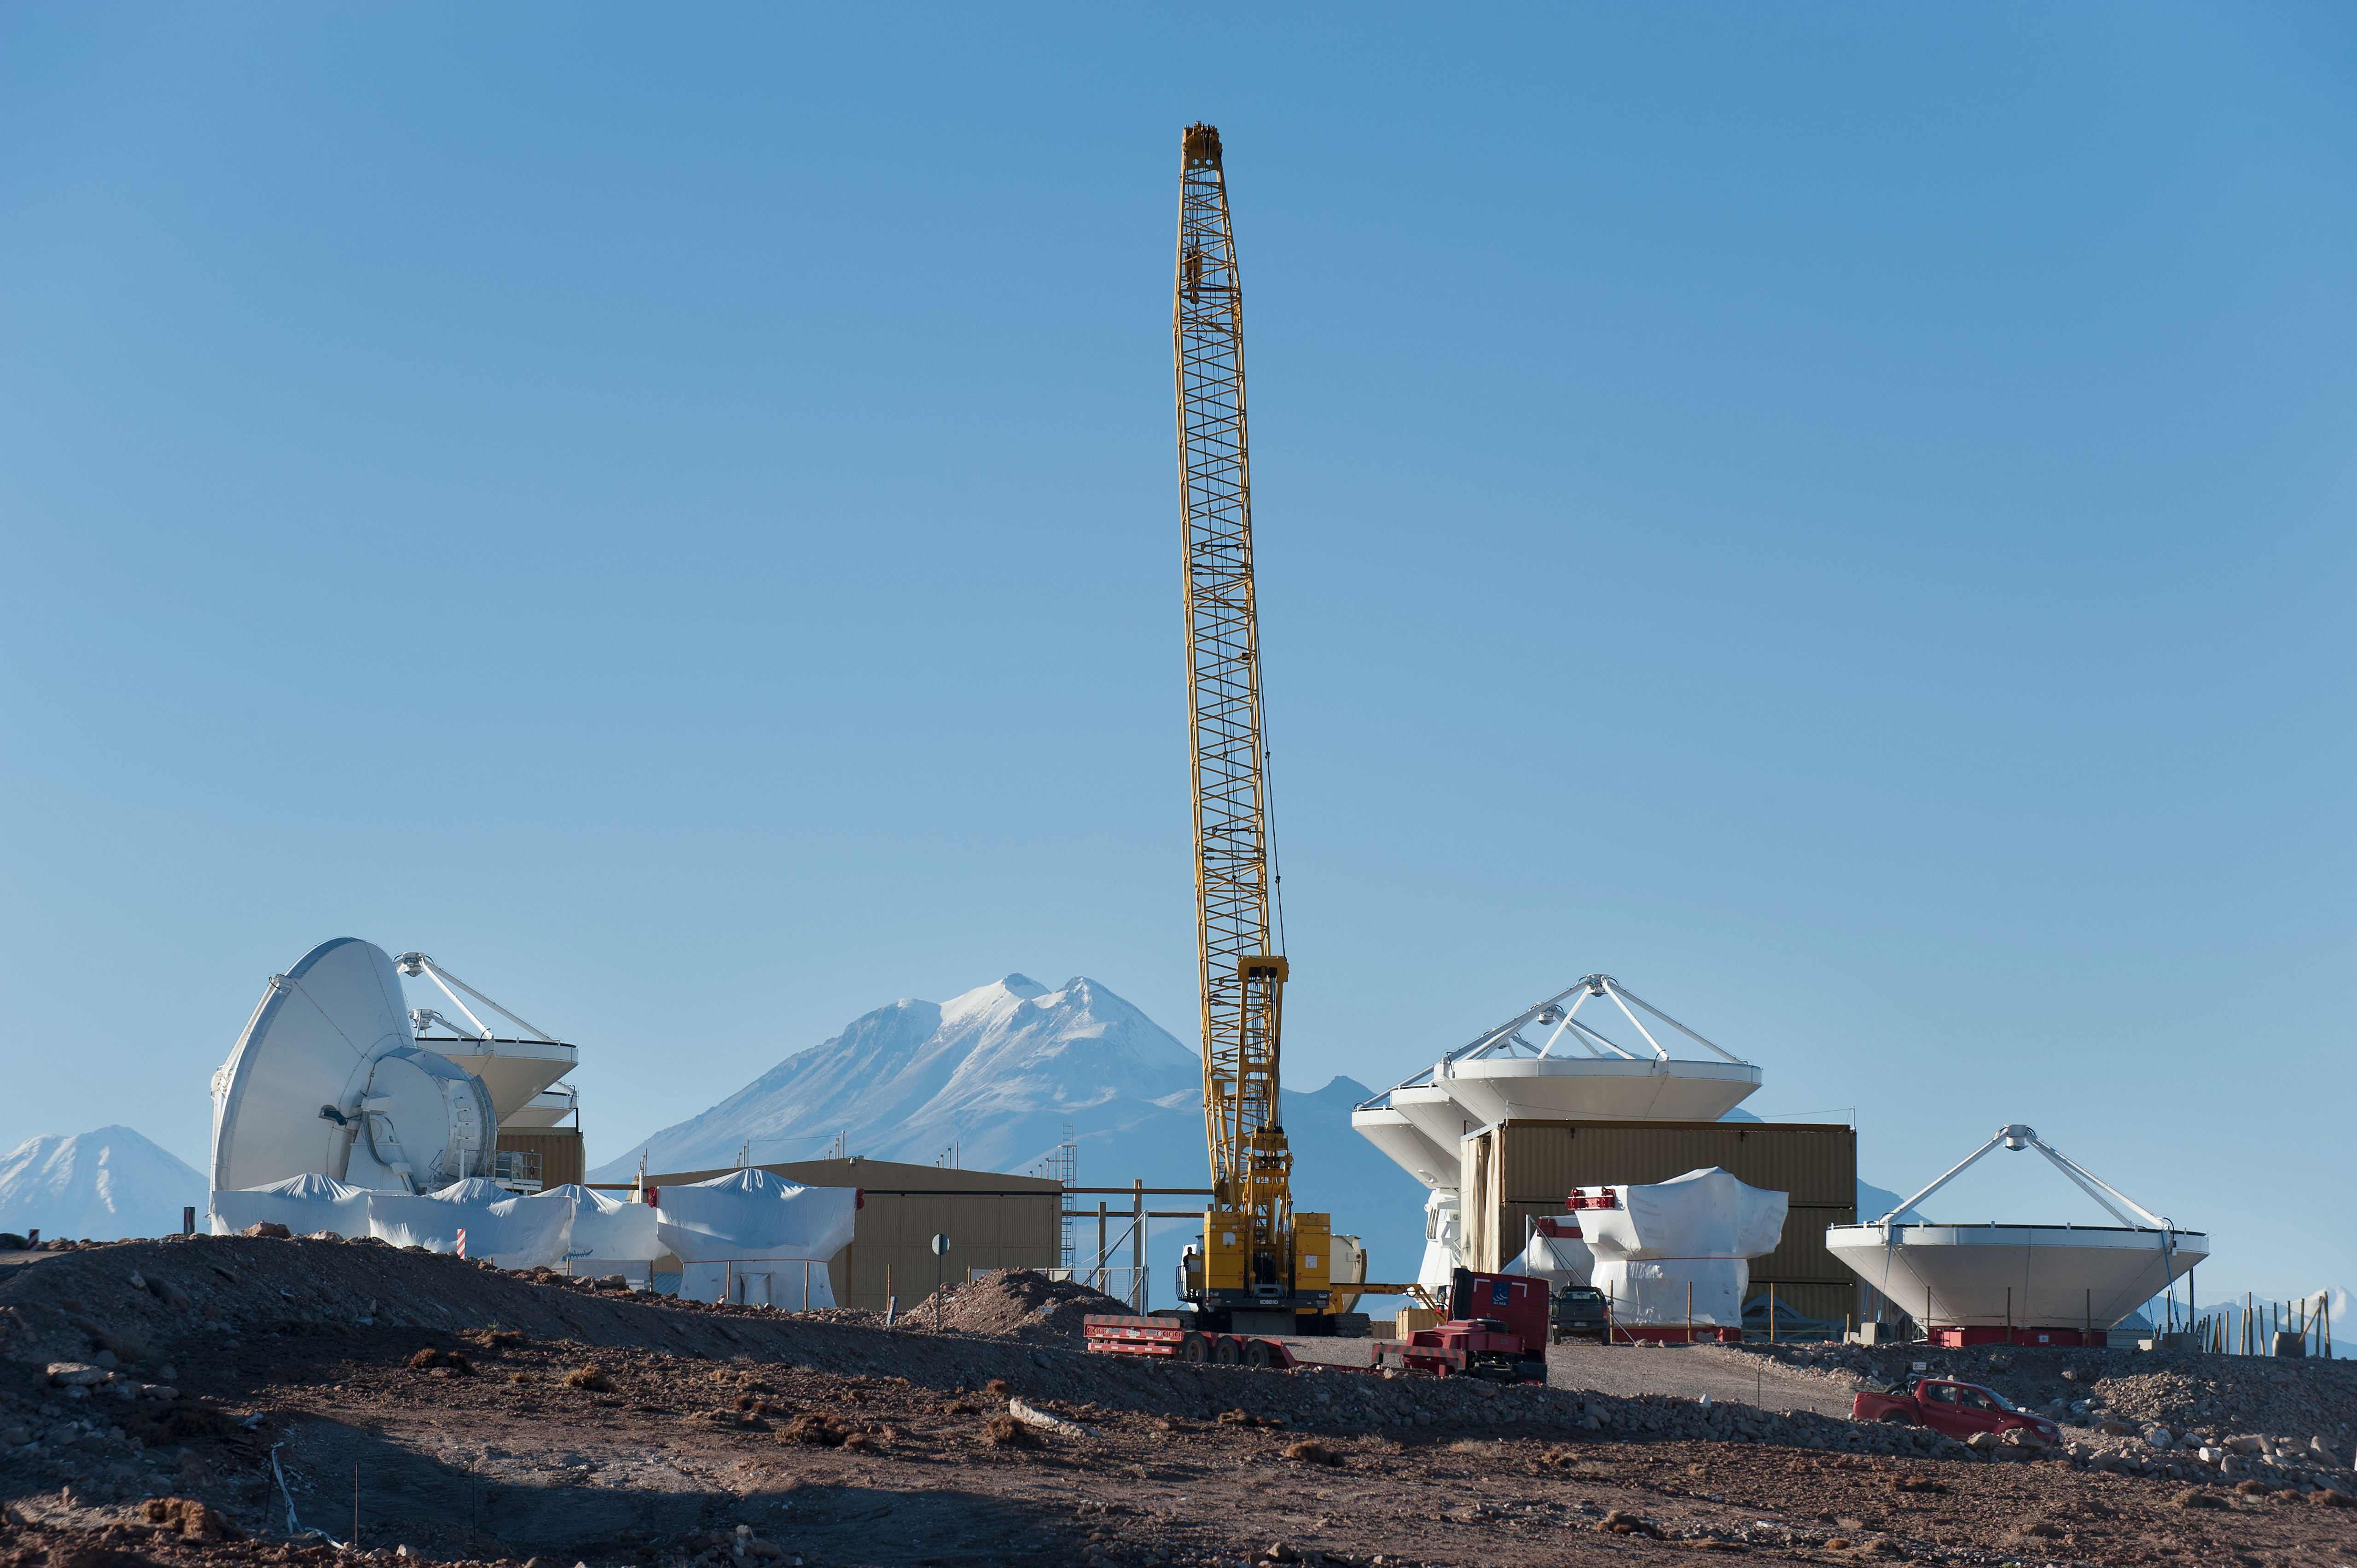

ALMA assembly site and Andes

ESO assembly site and the Andes.

Credit: ESO/Max Alexander